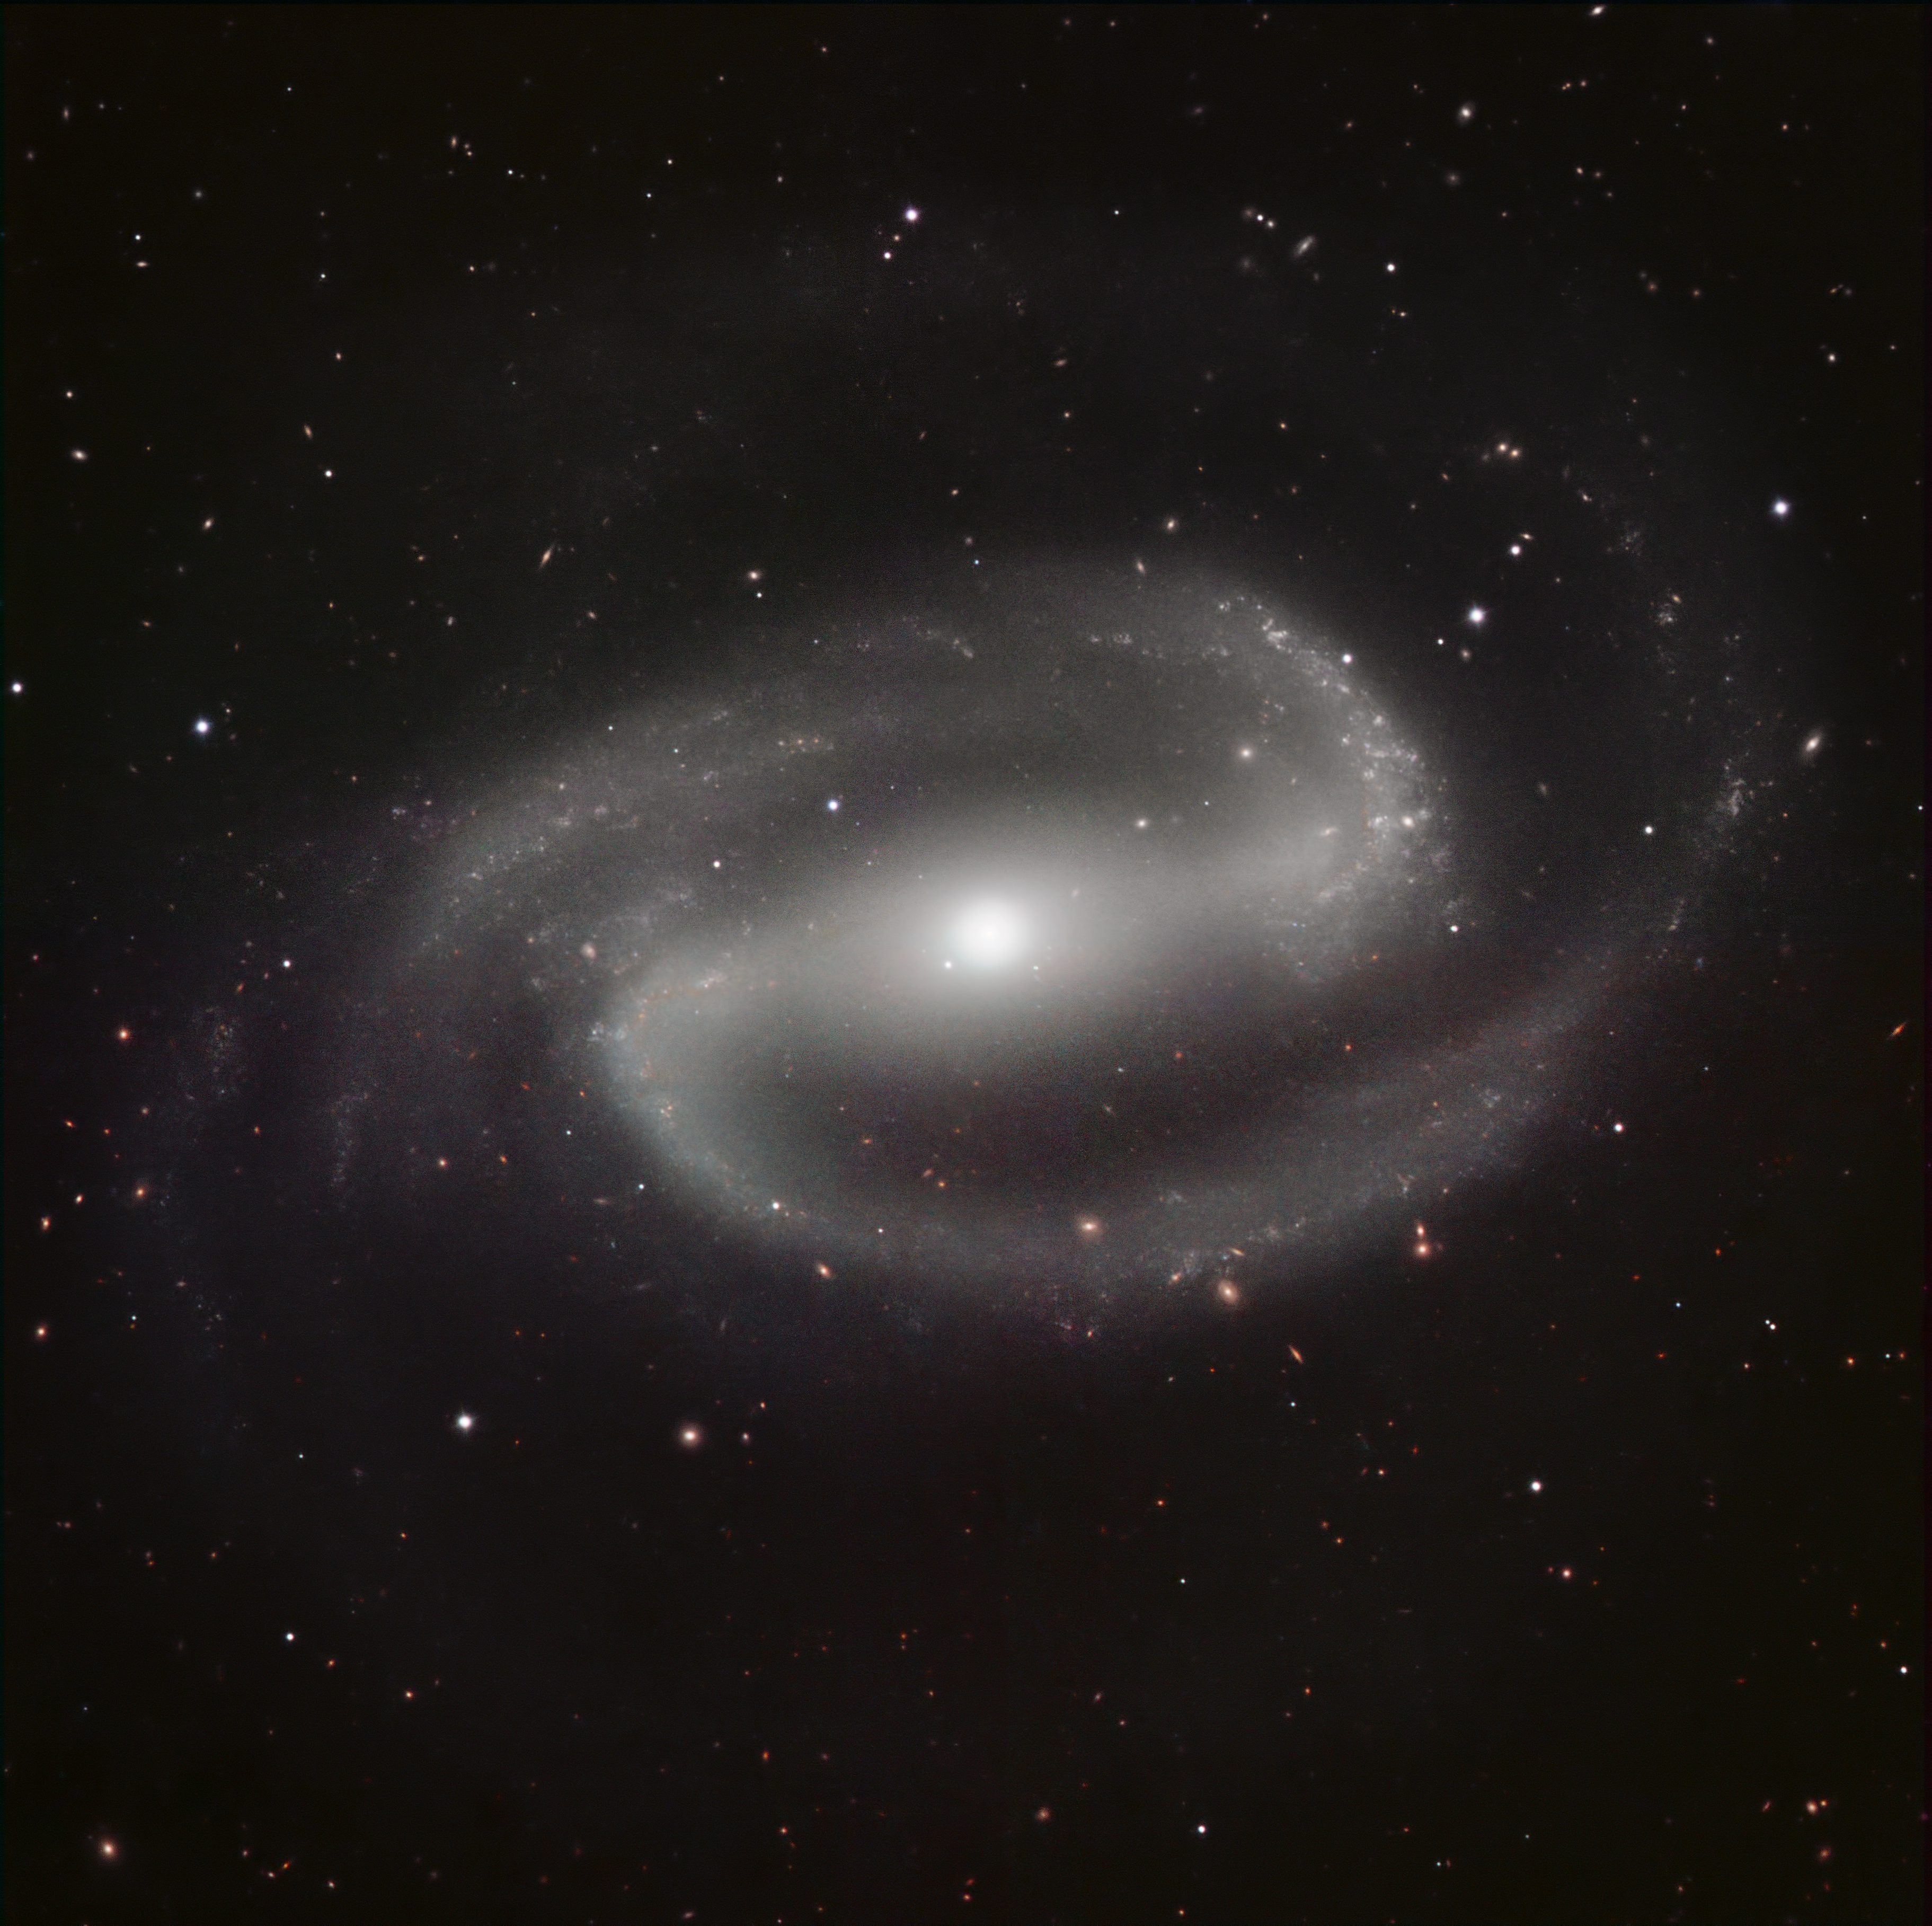

HAWK-I image of NGC 1300

This image is of NGC 1300, a spiral galaxy with arms extending from the ends of a spectacularly prominent central bar. It is considered a prototypical example of barred spiral galaxies and lies at a distance of about 65 million light-years, in the constellation of Eridanus (the River).

The image was made in infrared light with the HAWK-I camera on ESO’s Very Large Telescope at Paranal Observatory in Chile. HAWK-I is one of the most powerful infrared imagers in the world, and this is one of the sharpest and most detailed pictures of this galaxy ever taken from Earth. The filters used were Y (shown here in dark blue), J (in light blue), H (in green), and K (in red). The field of view of the image is about 6.4 arcminutes.

Credit: ESO/P. Grosbøl